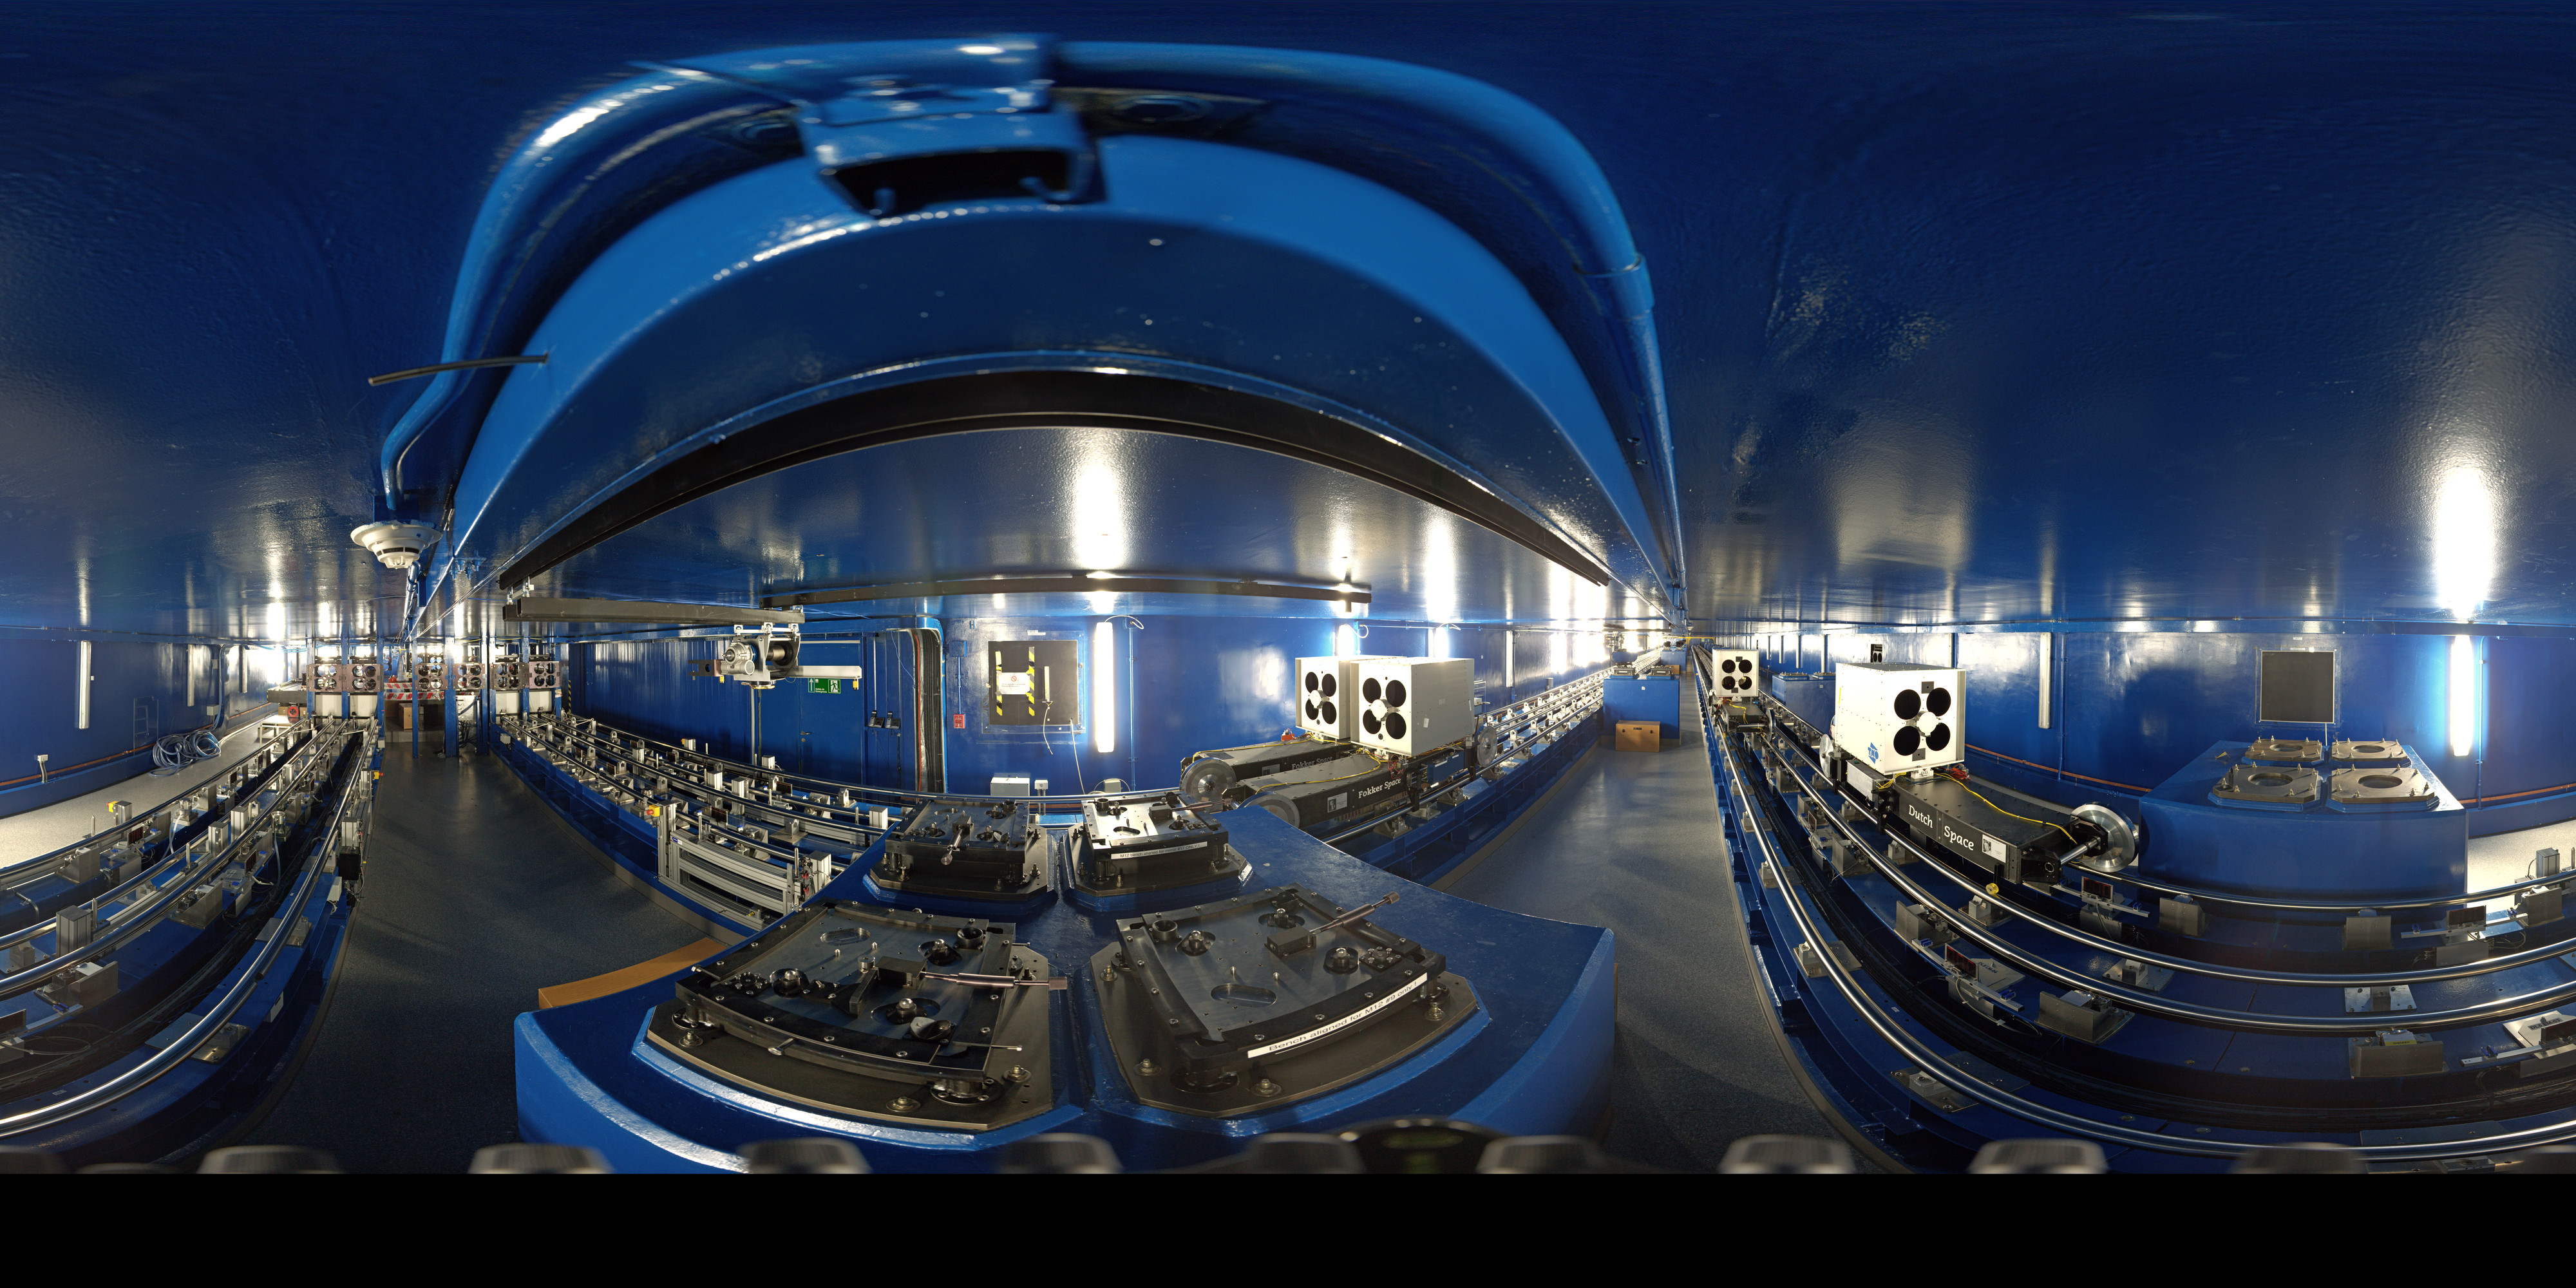

VLTI tunnel panorama

360 degree panorama of the tunnel that connects the VLT Unit Telescopes for the VLT interferometer. Light from the telescopes travels through the tunnel in order to combine the signals of the four Unit Telescopes, giving astronomers increased observational capabilities.

Credit: ESO